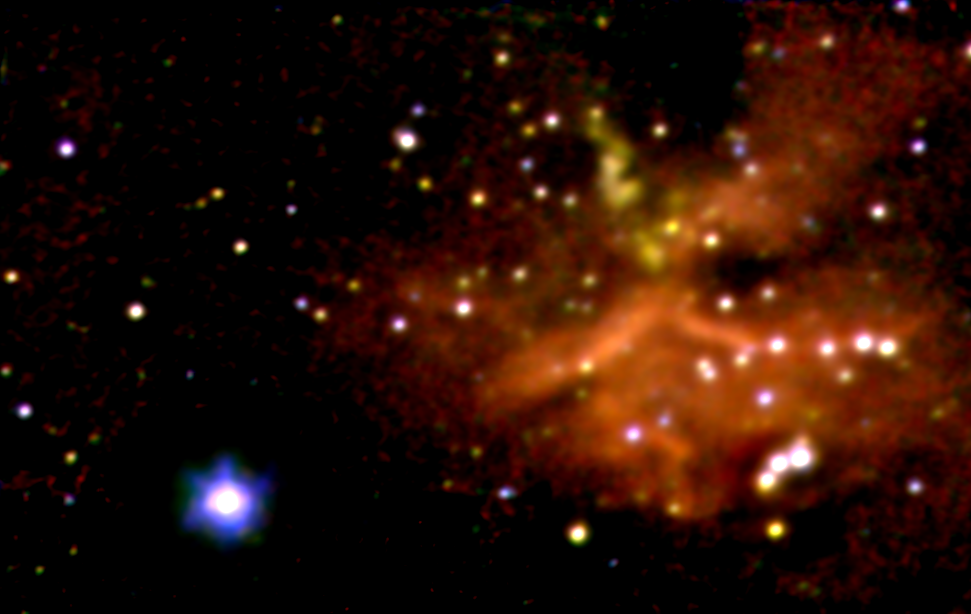

Star-forming region G45.45+0.06

This is a color composite infrared image made using adaptive optics on the Gemini North telescope. Dust obscures this star forming region at optical wavelengths, but it is visible at longer infrared wavelengths (resolution = 0.12 arc seconds FWHM). The composite was formed from three images taken in the H band (1.65 microns, blue), the K band (2.2 microns, green), and a narrow band around Brackett gamma emission (2.17 microns, red). An additional J-band (1.2 micron) image, and the K-band image, are available separately. Other examples of the quality of Gemini North can be found in this image of BD+303639, and this image of NGC6934. This infrared image taken with the Gemini North telescope reveals, with unprecedented clarity, a distant star forming region in our Milky Way galaxy. The longer wavelengths of infrared light allow astronomers to observe these new stars and explore the processes of star formation. Most of the stars in this cluster are not seen at visible wavelengths. They are still buried within the large cloud of dust and gas out of which they formed, and the dust absorbs the visible light from the stars while some of the redder or infrared light escapes. The reddest objects are likely to be more deeply buried in the cloud and may still be in the process of accumulating material from the cloud to form a star. The cluster is designated as G45.45+0.06. The brightest star (at lower left) is in the foreground and is not part of the cluster. The diffuse infrared light seen in this image is both starlight reflected off dust particles in the cloud and glowing hydrogen gas that is heated by the most massive young stars in the cluster. The three bright stars near the lower right hand corner of the image may be responsible for most of the hydrogen heating and are about 10 times more massive than our sun and more than 100,000 times brighter. Image analysis, combined with follow-up spectroscopy, will enable astronomers to determine such things as the ages of the stars in the cluster, the principal heating sources, and what may cause an interstellar cloud to collapse to form new stars. This image was obtained with the Gemini North 8-meter telescope on Mauna Kea using the University of Hawaii's infrared camera, QUIRC, with the adaptive optics system called Hokupa'a. Adaptive optics systems use deformable mirrors to correct for the effects of atmospheric distortions of starlight, resulting in significantly sharper images. The United States National Science Foundation has provided financial support to the University of Hawai'i Adaptive Optics Program. For further information about the Gemini Observatory, please visit the Gemini WWW site. Photo Credit: Gemini Observatory, US National Science Foundation, and the University of Hawaii Institute for Astronomy.

Credit: International Gemini Observatory, US National Science Foundation, and the University of Hawaii Institute for Astronomy.